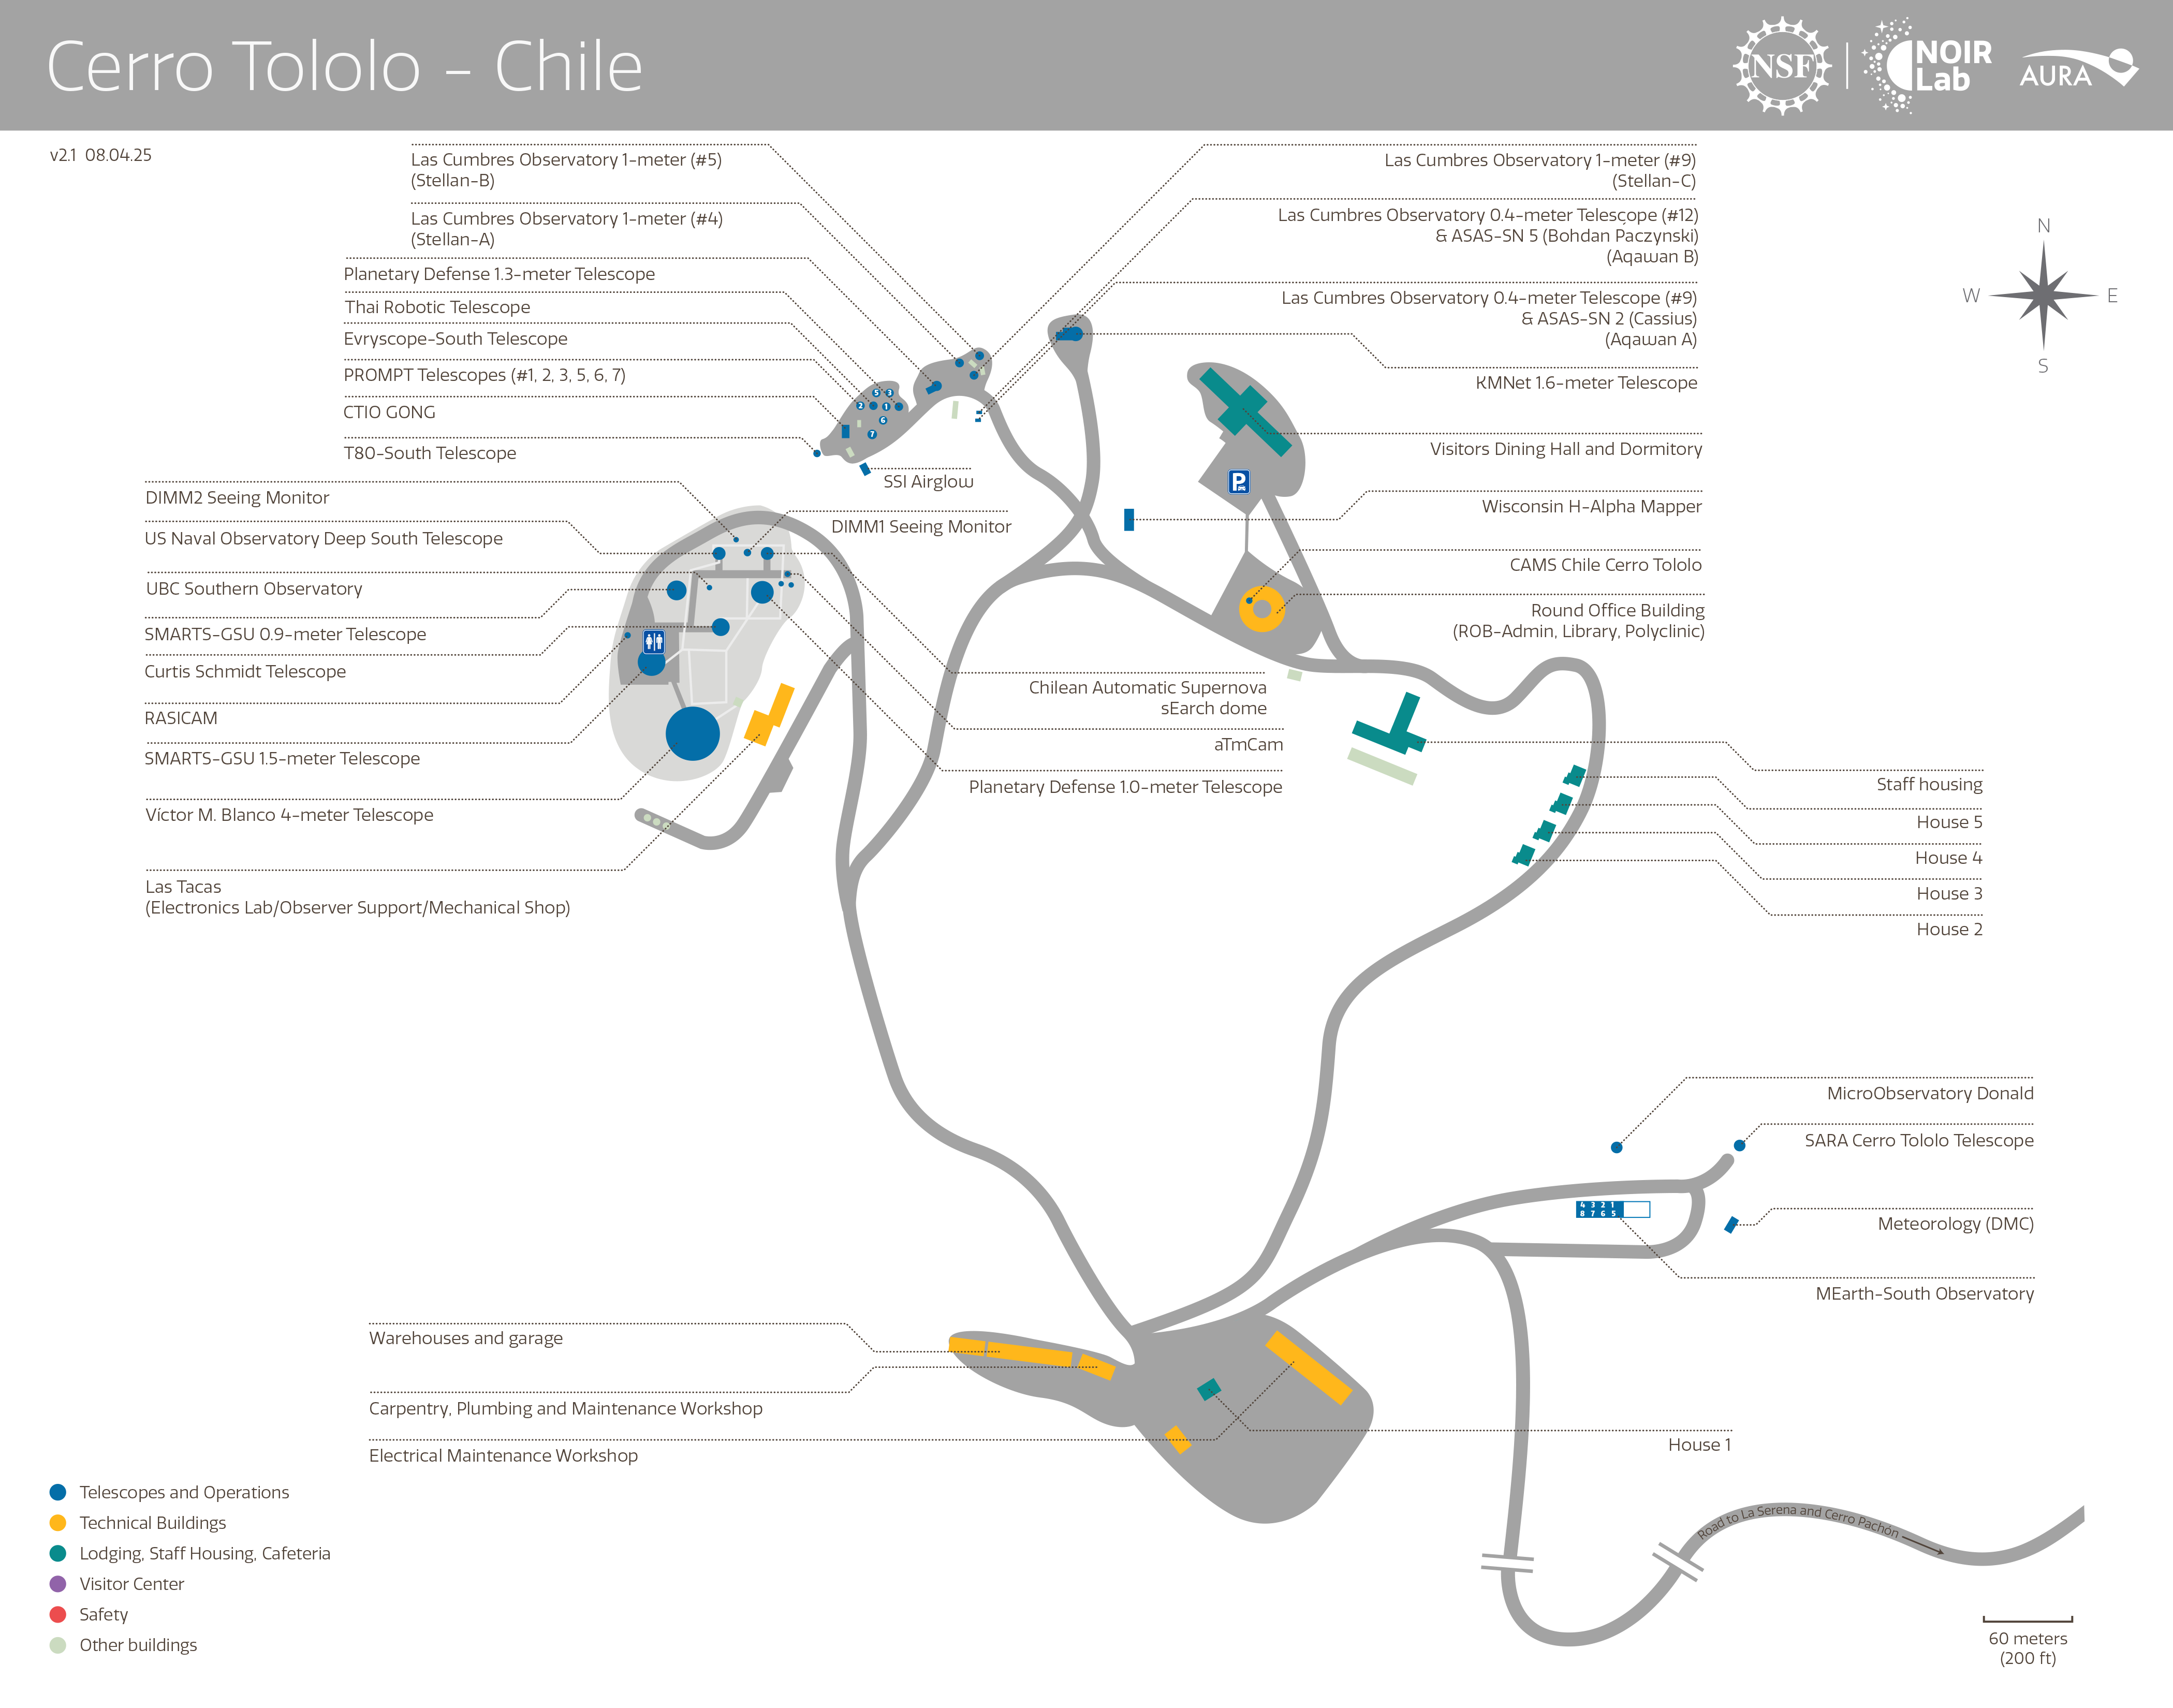

Cerro Tololo

Credit: NOIRLab